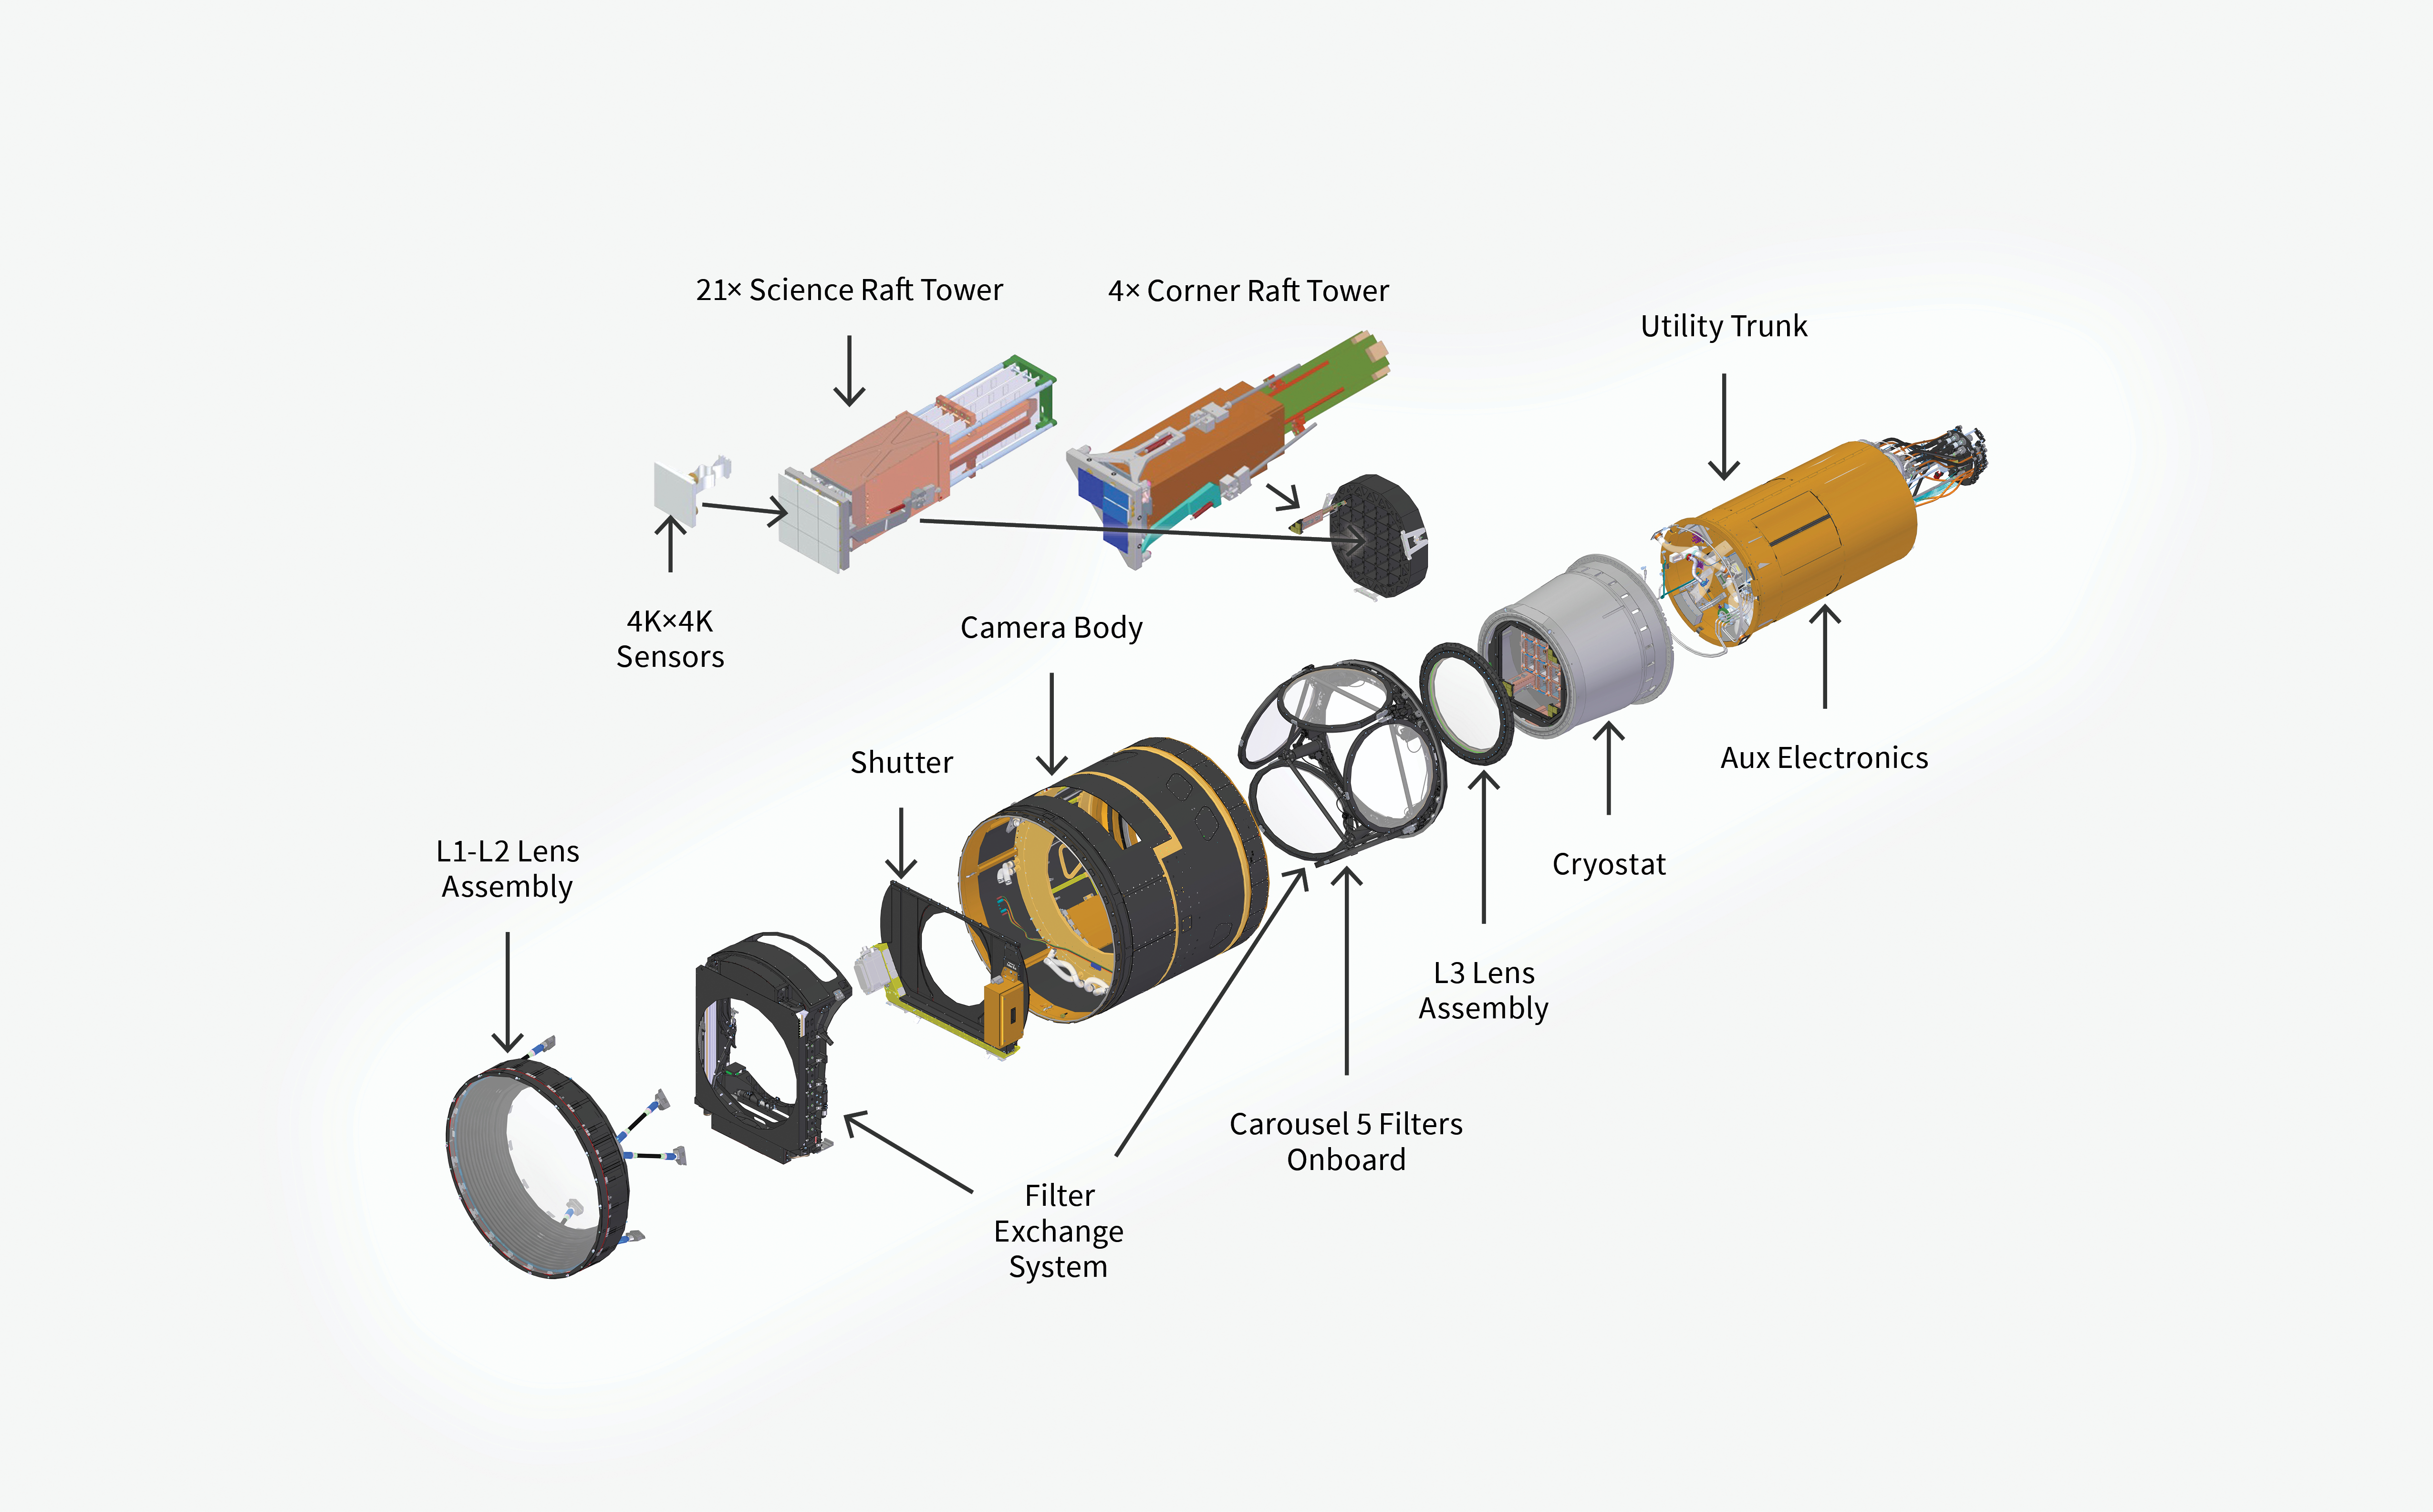

Rubin LSST Camera Diagram - Exploded

This diagram highlights the individual components of the Vera C. Rubin Observatory LSST Camera.

Credit: RubinObs/NOIRLab/SLAC/NSF/DOE/AURA